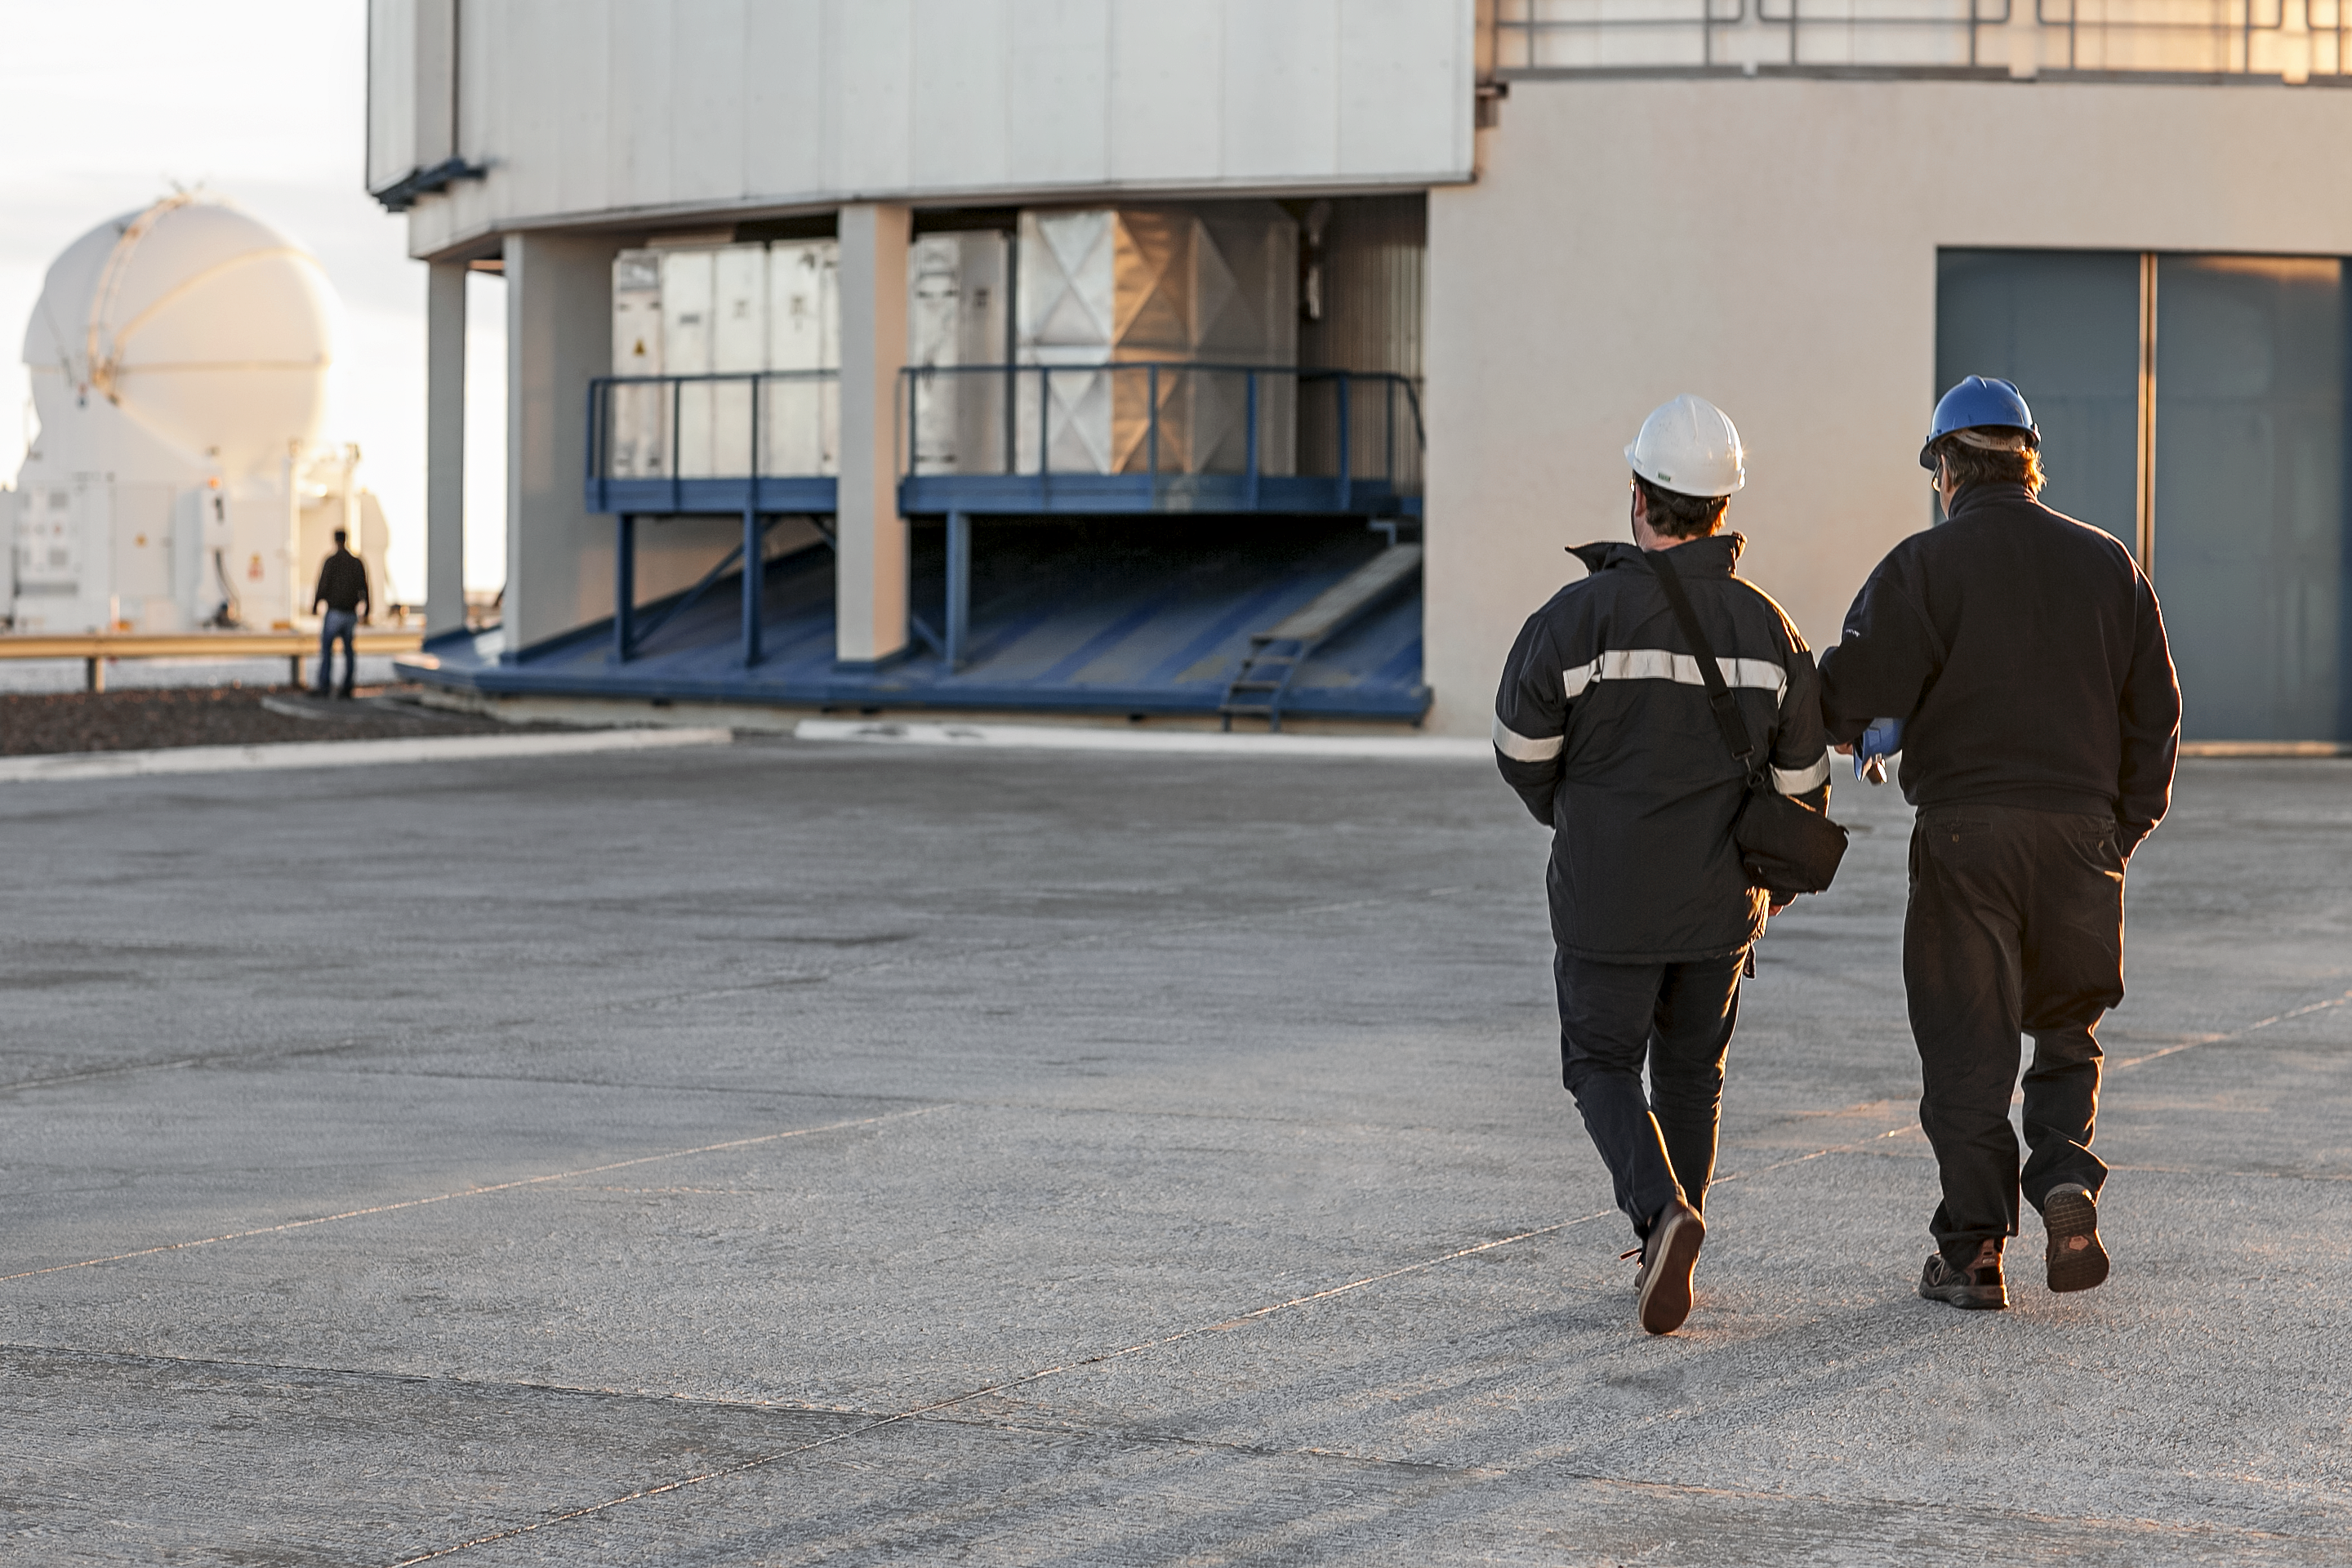

The Paranal Platform at sunset time

The Paranal Platform at sunset time.

Credit: ESO